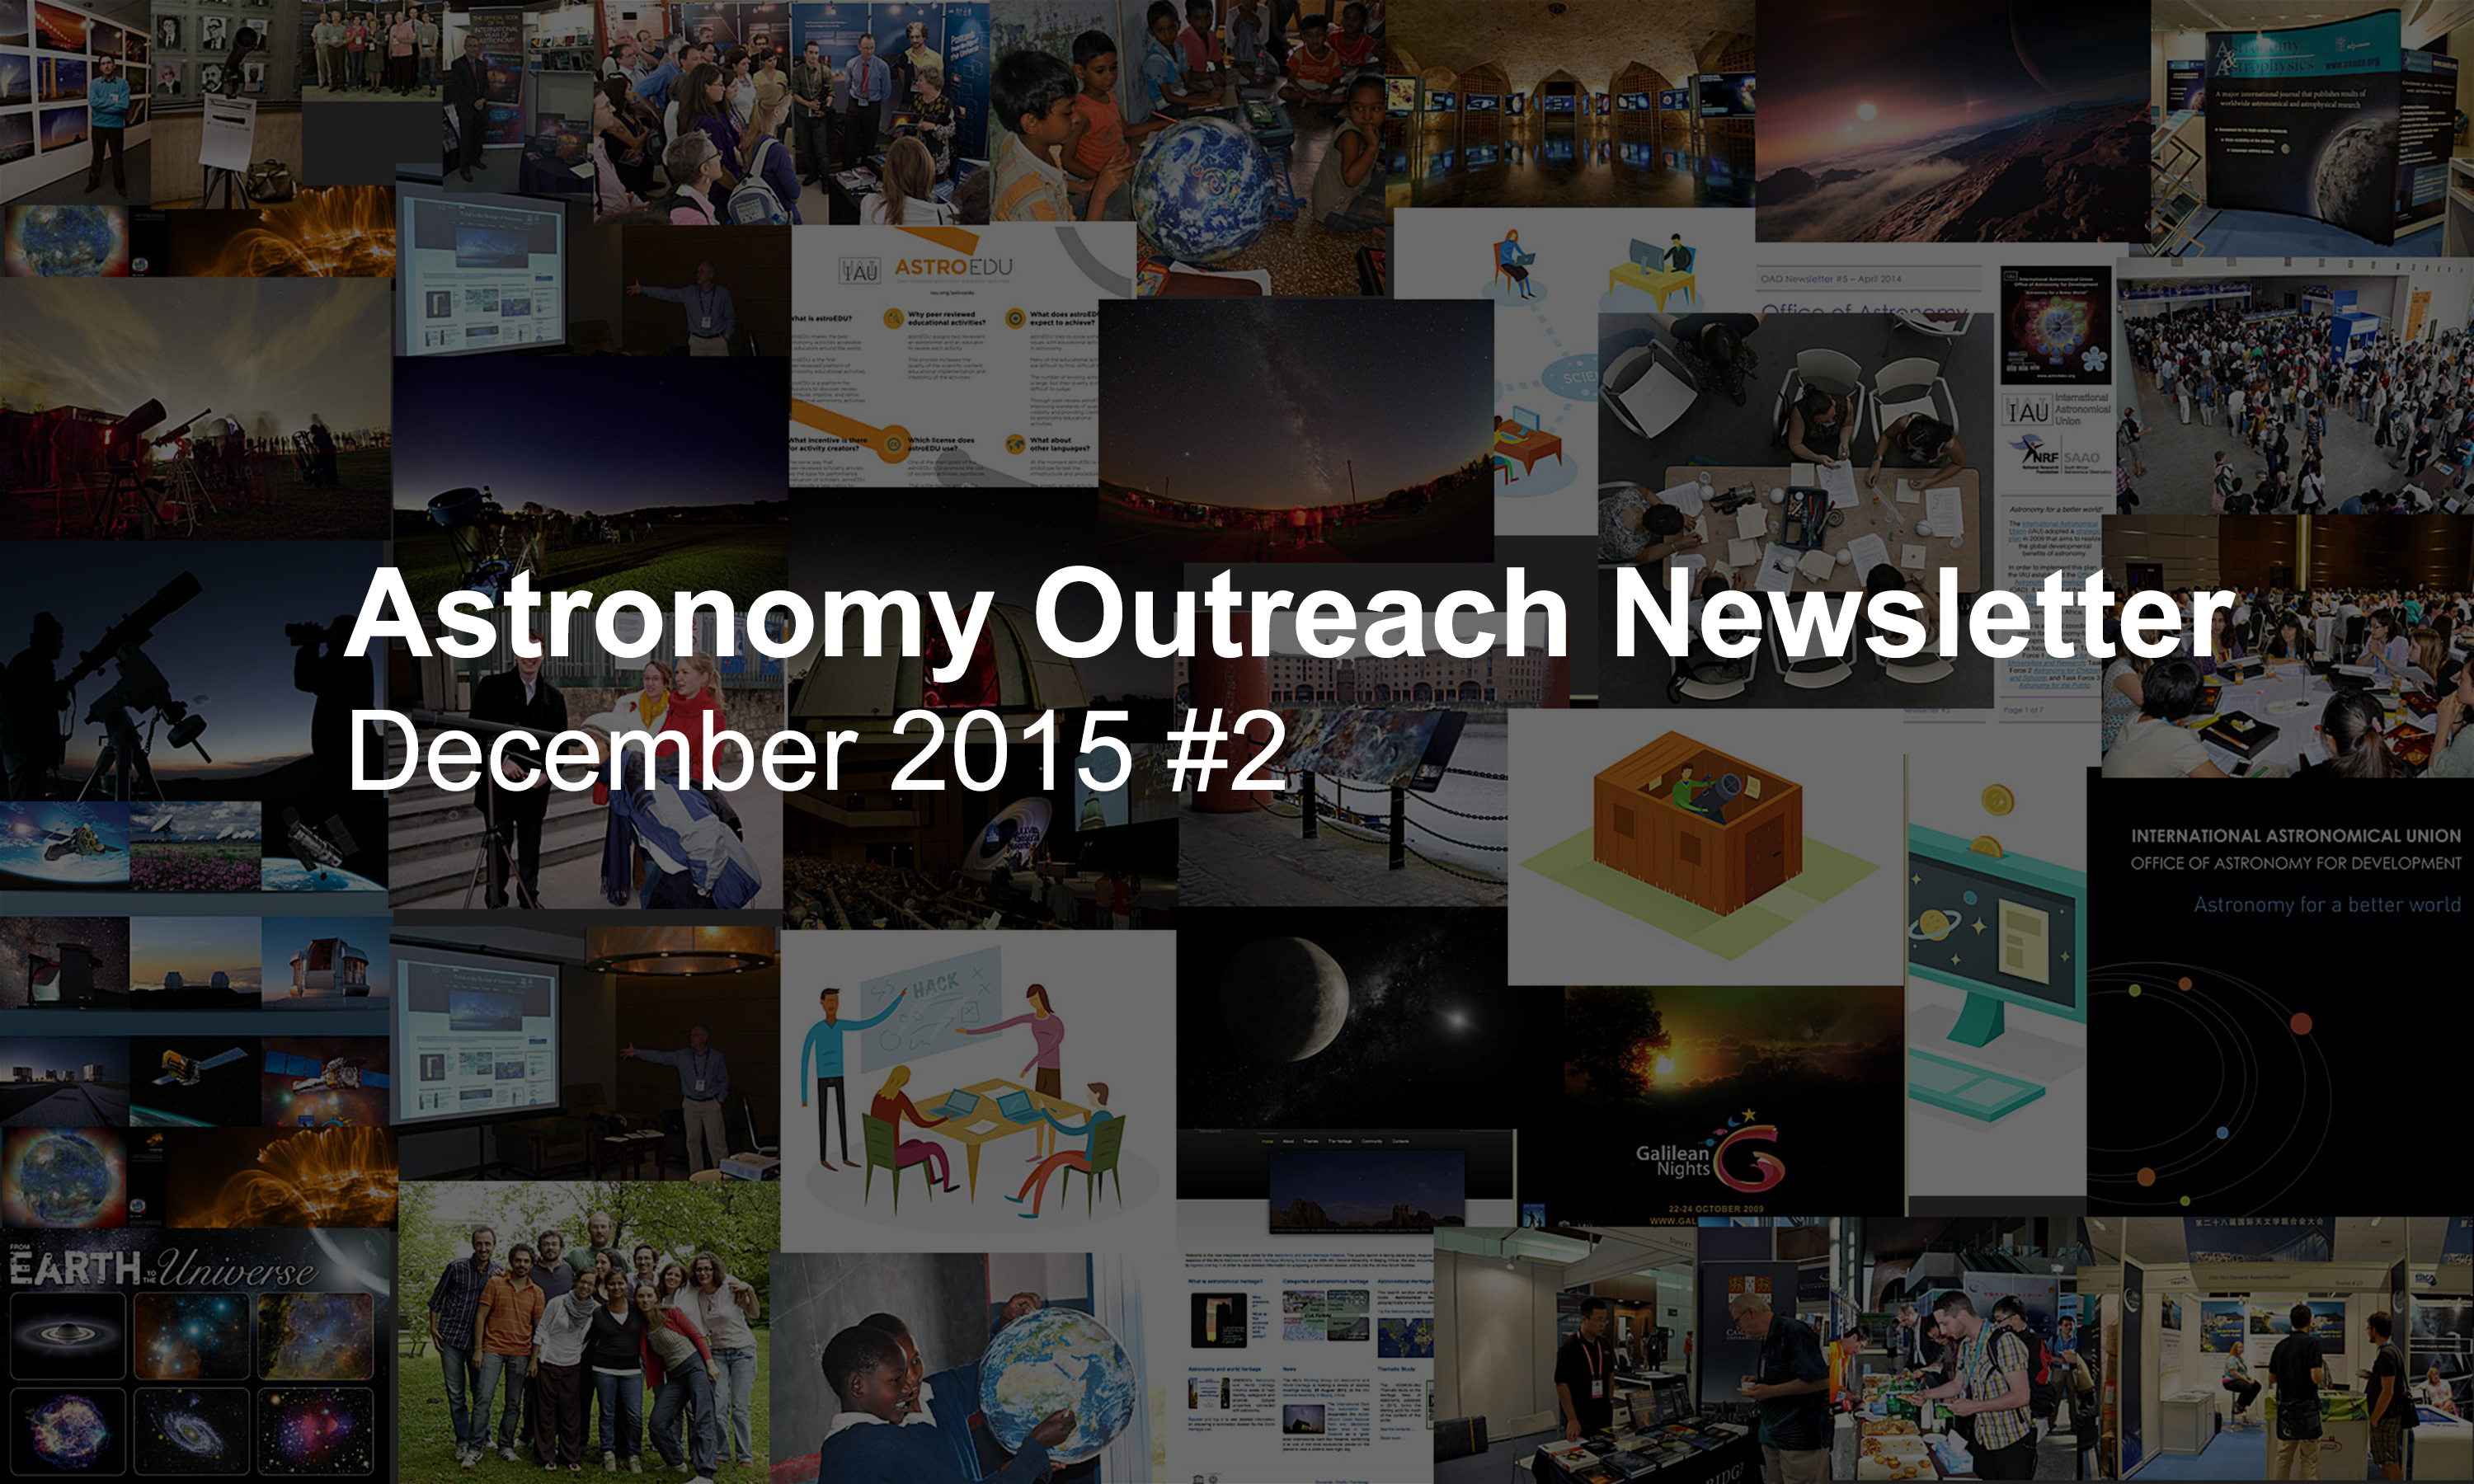

Astronomy Outreach Newsletter #19 (December 2015 #2)

IAU Astronomy Outreach Newsletter #19 2015 (December 2015 #2)

Credit: IAU